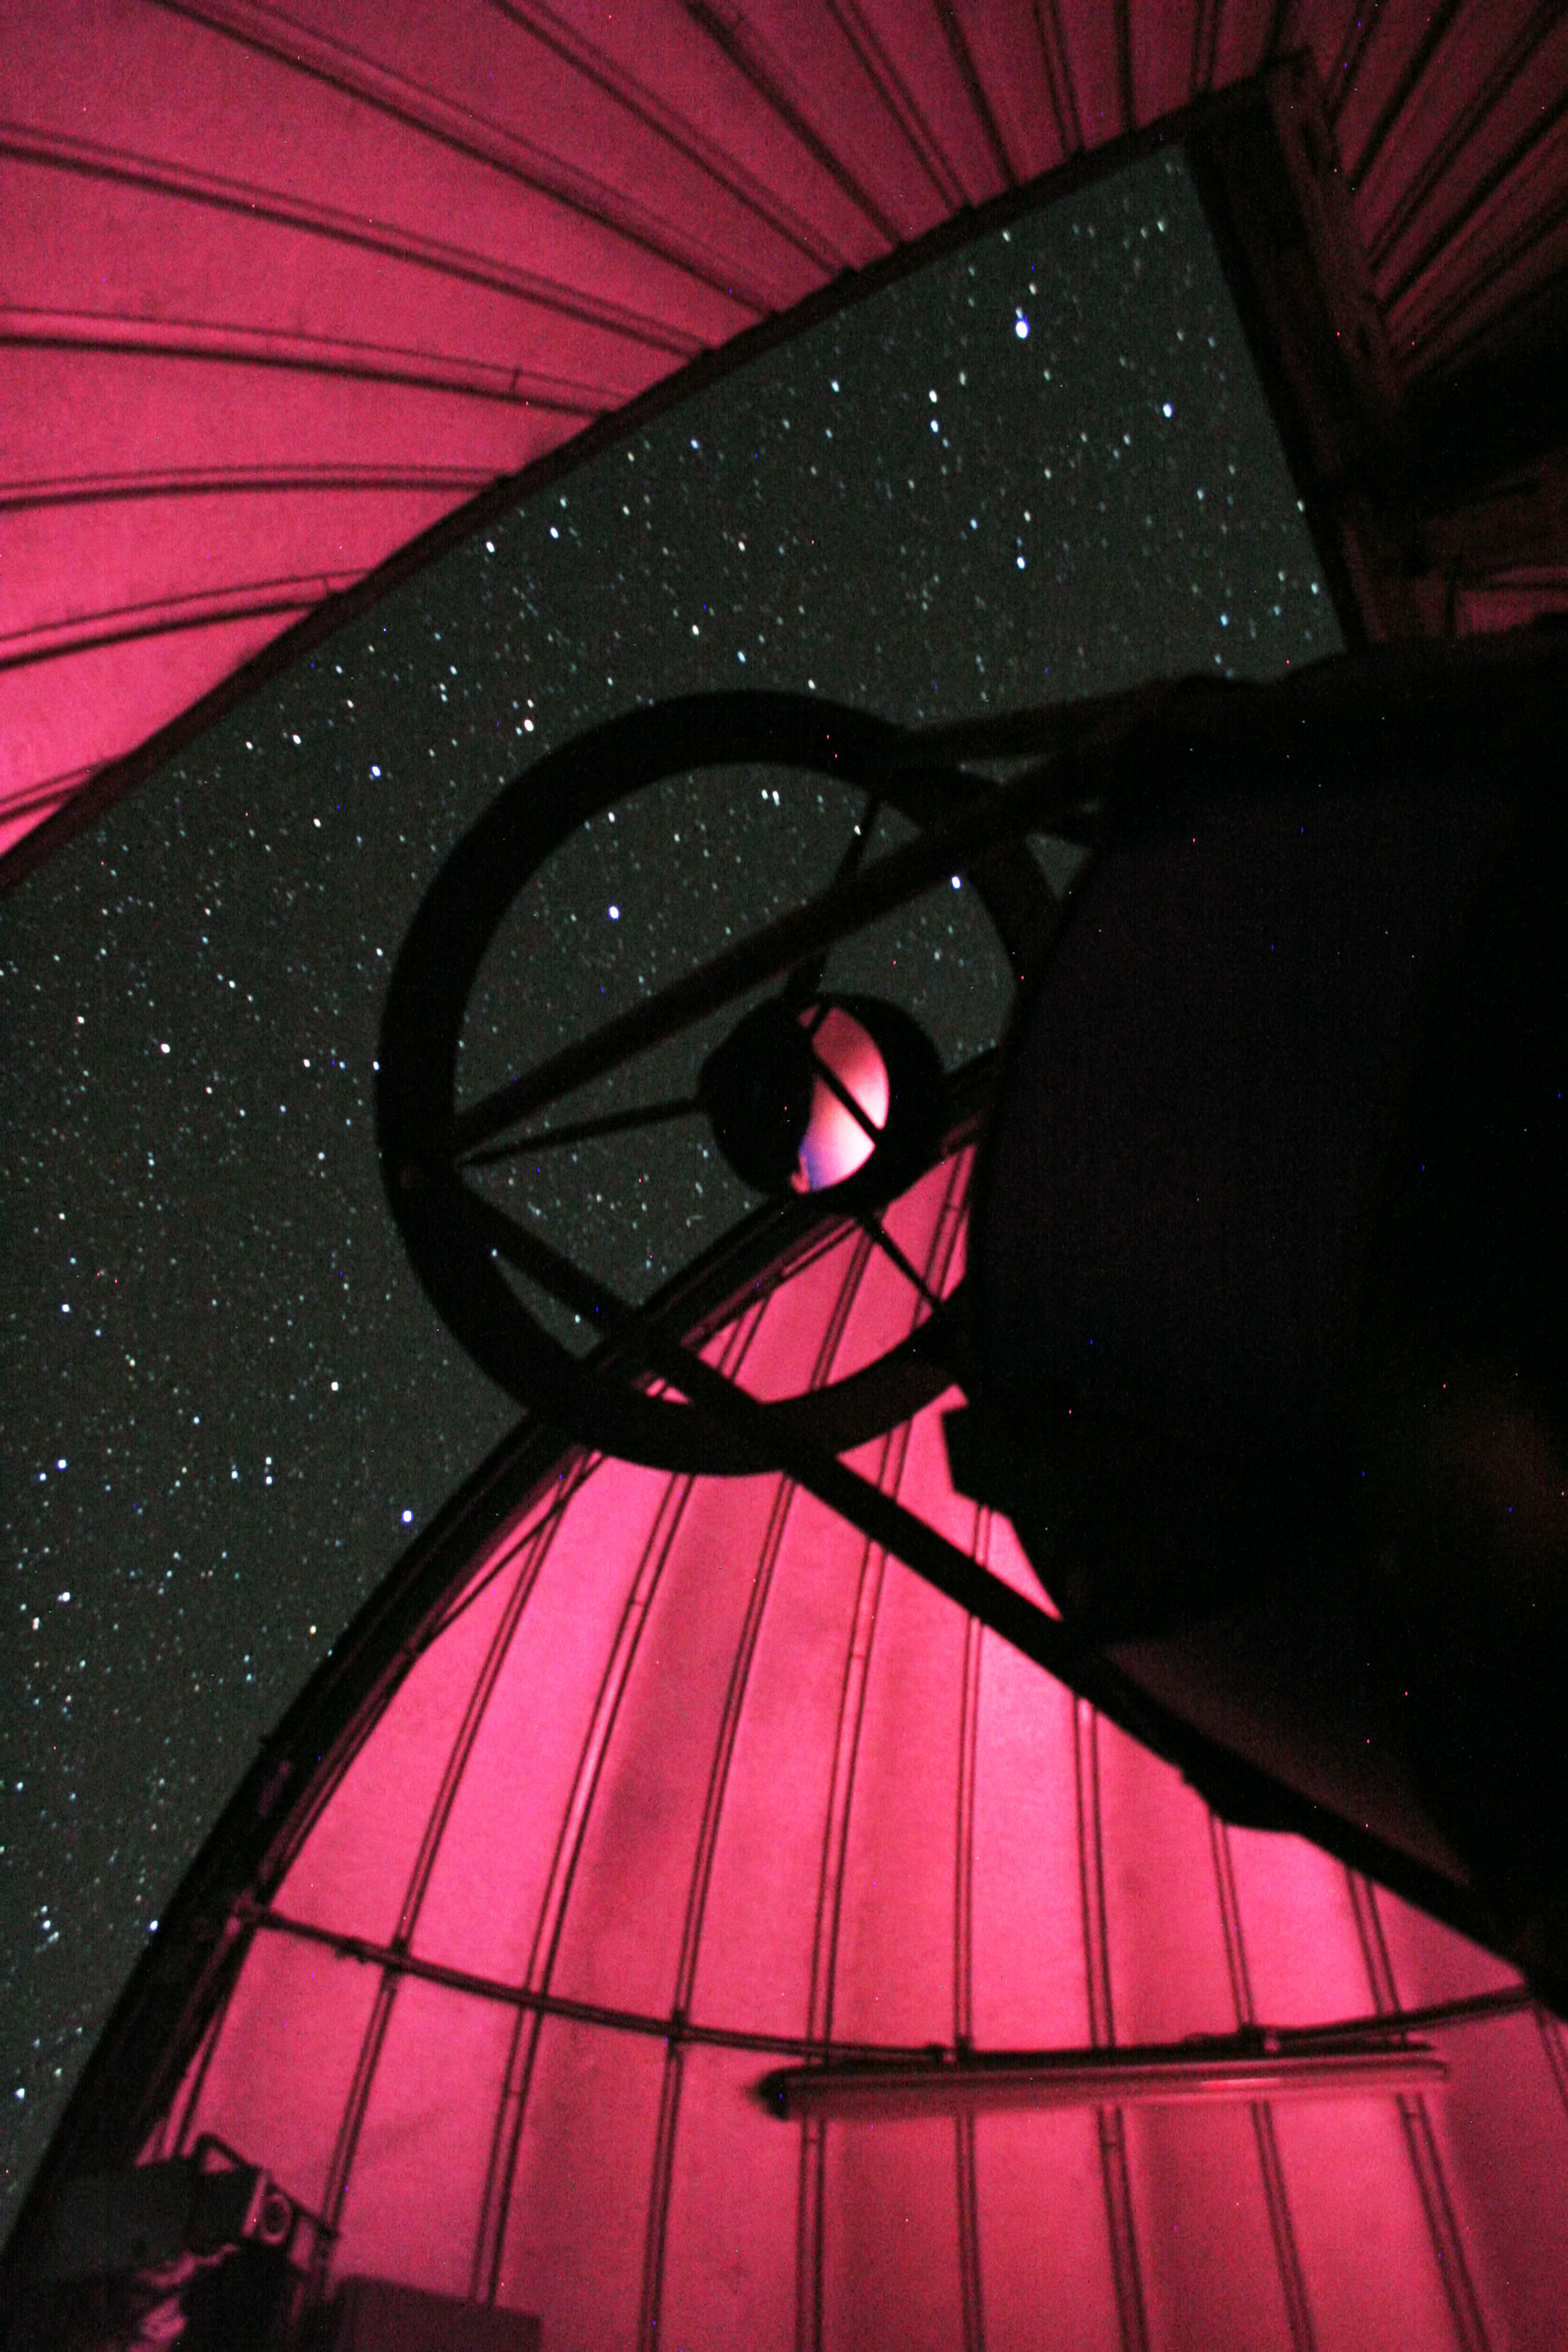

TRAnsiting Planets and PlanetesImals Small Telescope–South

A new robotic telescope had first light at ESO’s La Silla Observatory, in Chile, in June 2010. TRAPPIST–South (TRAnsiting Planets and PlanetesImals Small Telescope–South) is devoted to the study of planetary systems through two approaches: the detection and characterisation of planets located outside the Solar System (exoplanets) and the study of comets orbiting around the Sun. The 60-cm national telescope is operated from a control room in Liège, Belgium, 12 000 km away.

Credit: ESO/E.Jehin